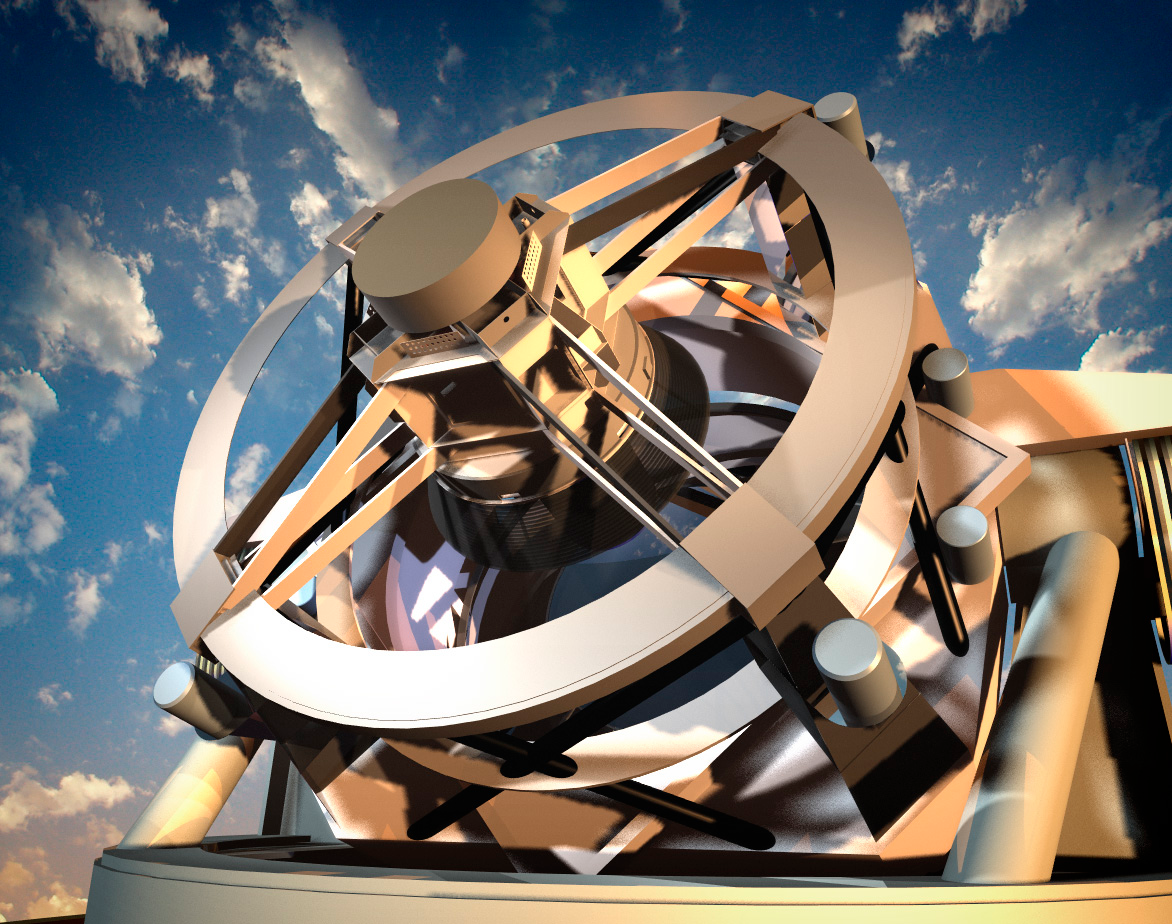

LSST in Profile

This artist's conception shows the telescope from a vantage point on the telescope platform.

Credit: Todd Mason, Mason Productions Inc./Rubin Observatory/ NSF/ AURA